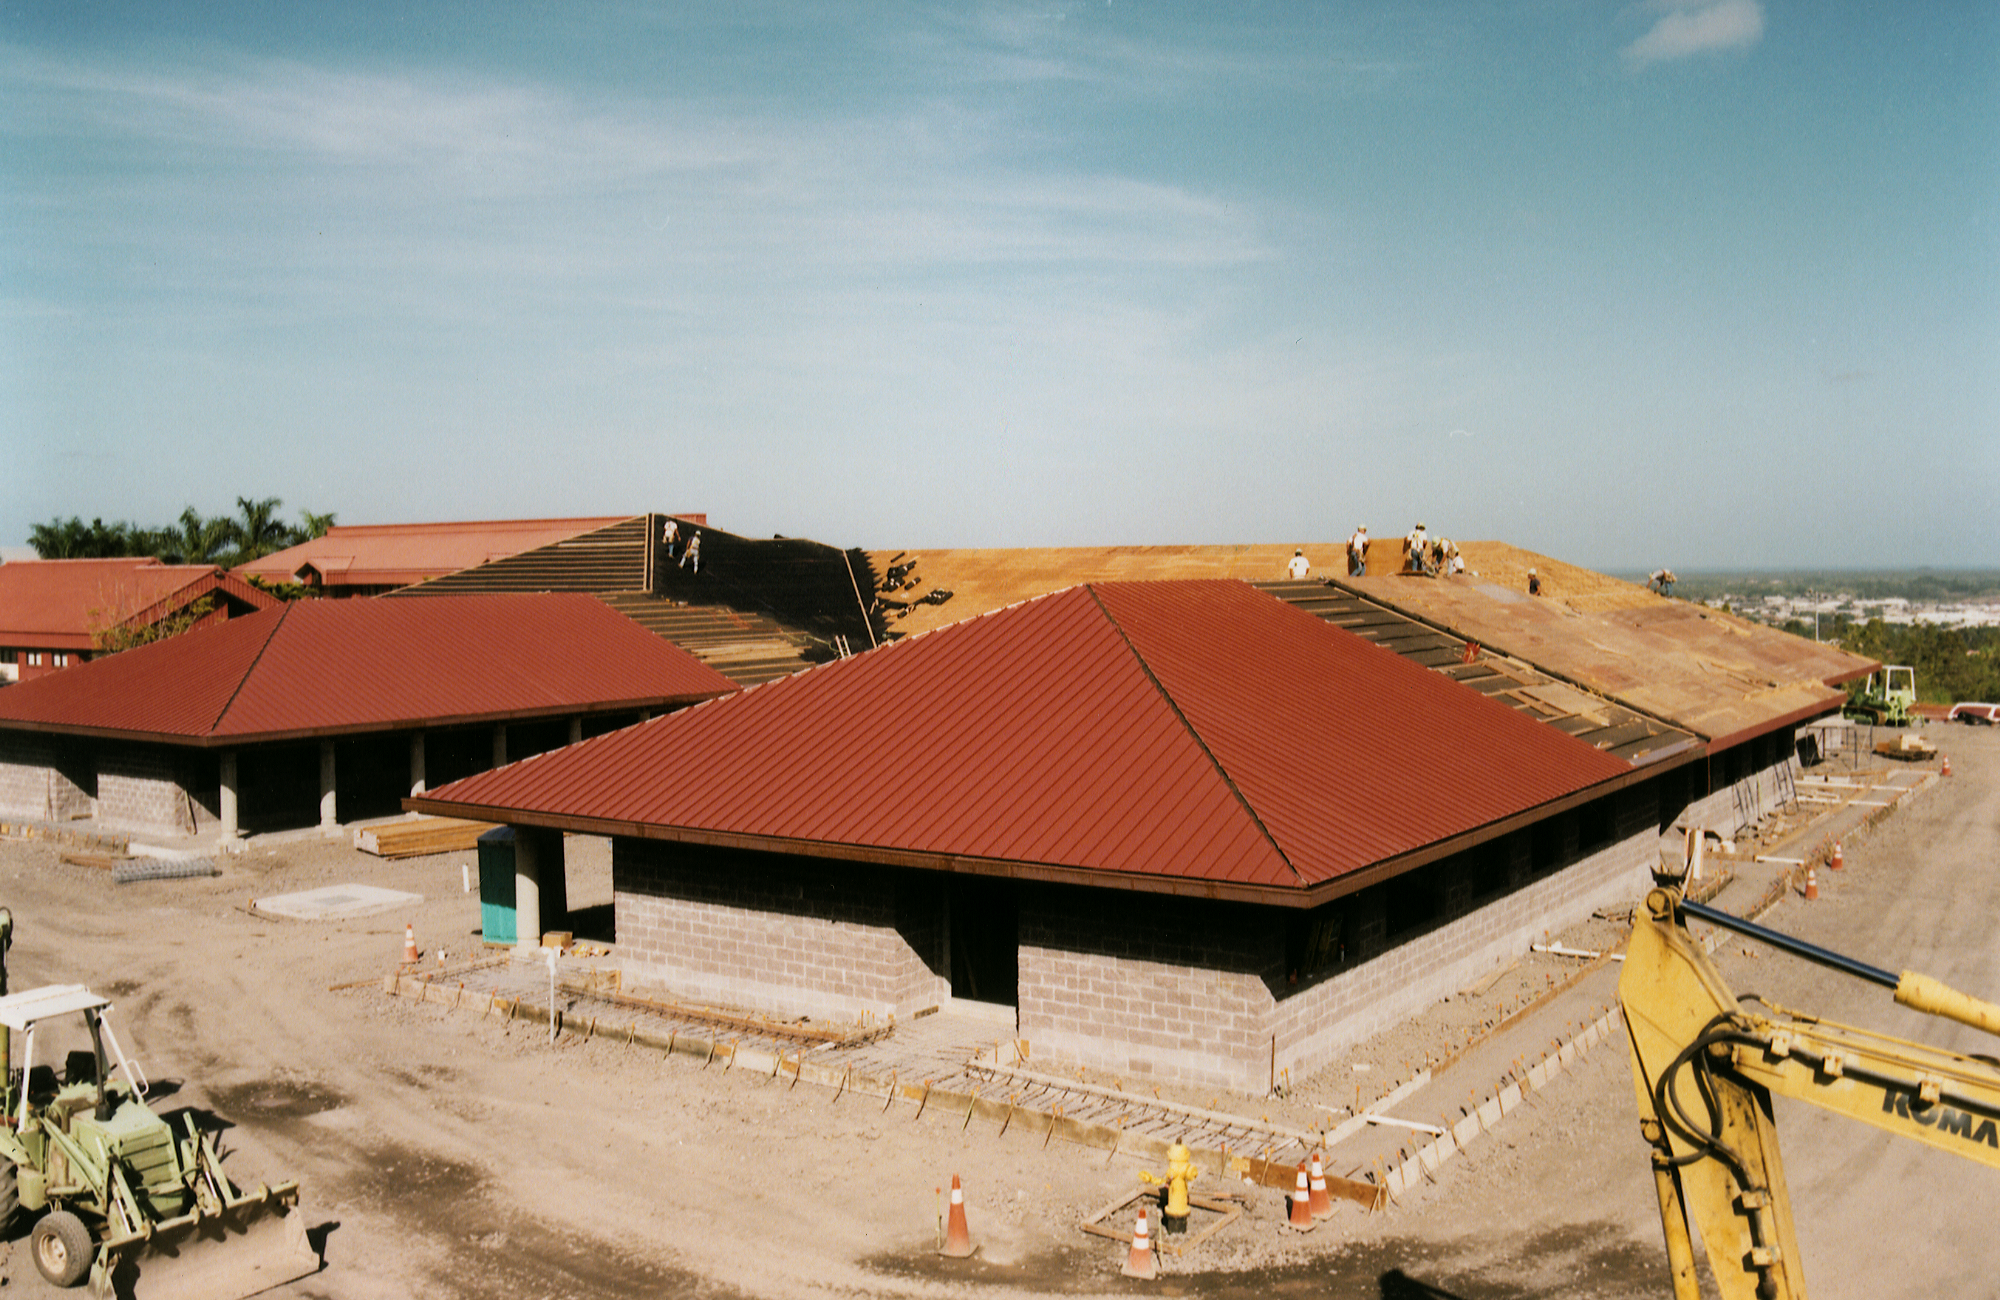

Gemini North, Hilo

Construction of the Gemini base facility in Hilo, Hawaii, February 6th 1998.

Credit: NOIRLab/NSF/AURA